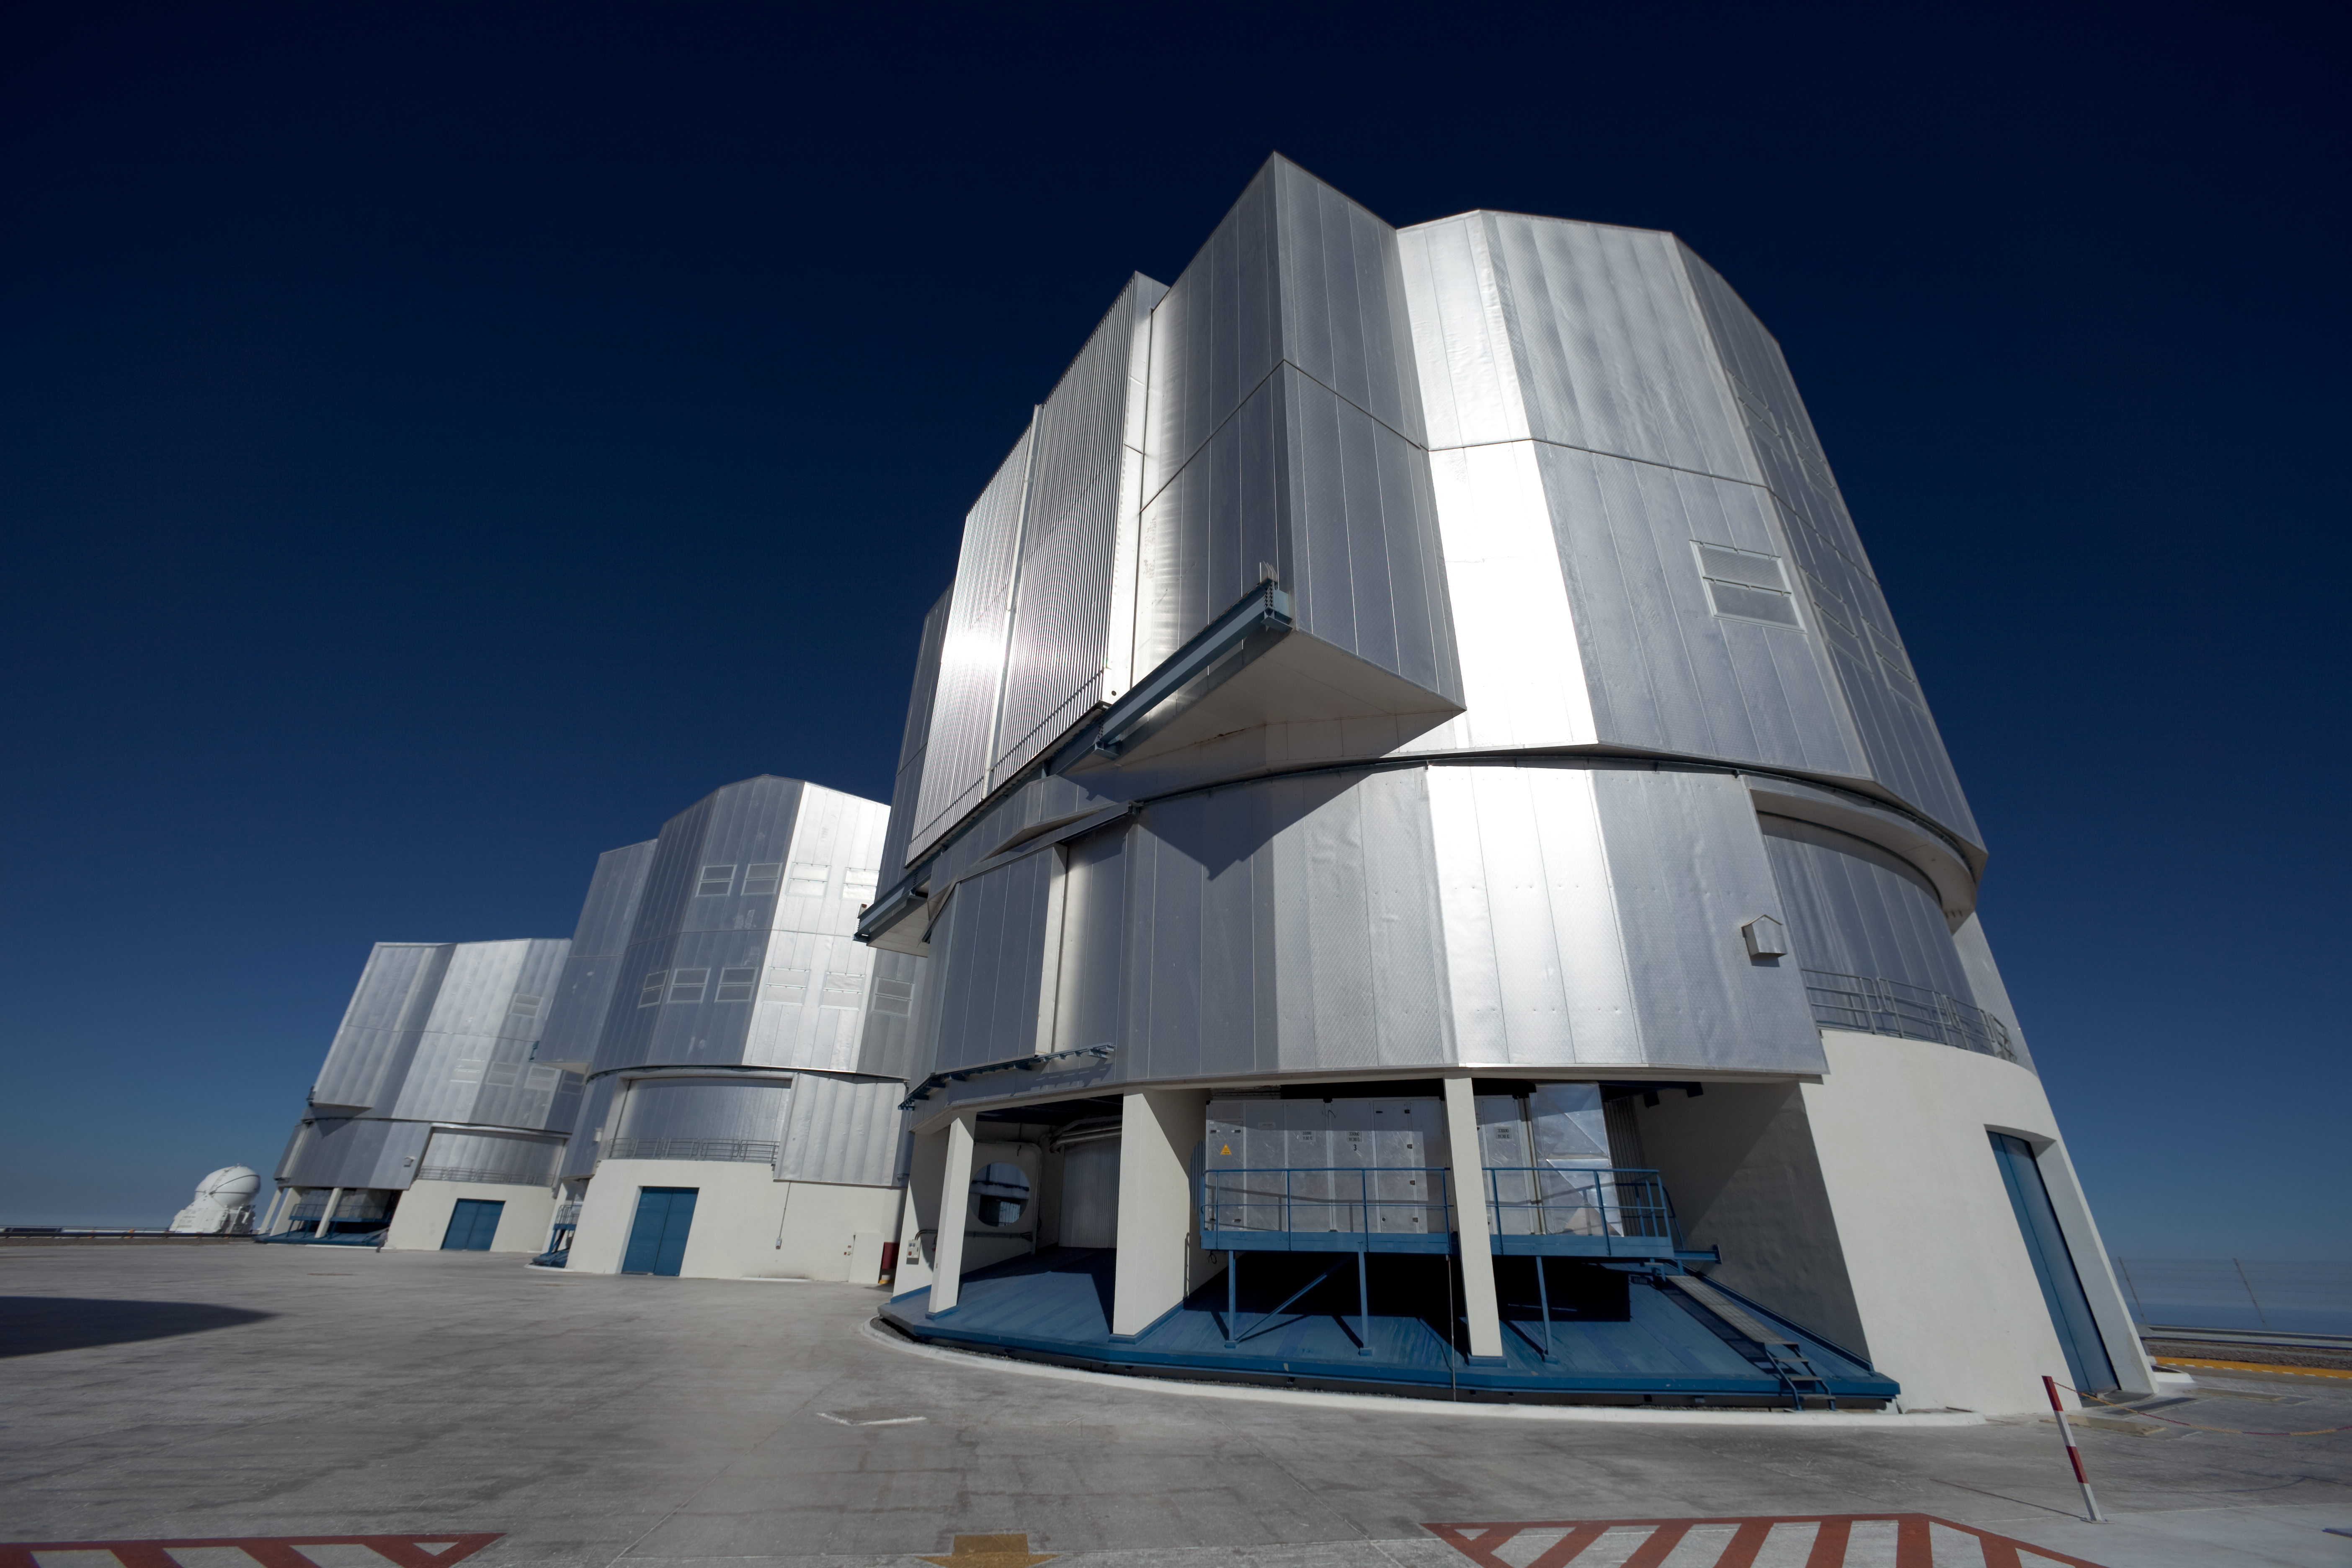

On the VLT platform

Three of the four 8.2-metre Unit Telescopes (UTs) on the platform of the ESO Very Large Telescope (VLT), atop the 2600 metre high peak Cerro Paranal, in northern Chile. The VLT consists of four 8.2-metre UTs and four 1.8-metre movable Auxiliary Telescopes (ATs), one of them visible on the left. While the UTs can observe either individually or in a combined interferometric mode, the ATs are entirely dedicated to interferometry. By using this technique, astronomers can see details up to 25 times finer than with the individual telescopes. The configuration of the ATs can be changed across the platform by moving them to 30 different observing positions. The UTs were also given names from the Mapuche language: from the front to the back, UT3 is Melipal (the Southern Cross), UT2 is Kueyen (the Moon) and UT1 is Antu (the Sun).

Credit: ESO